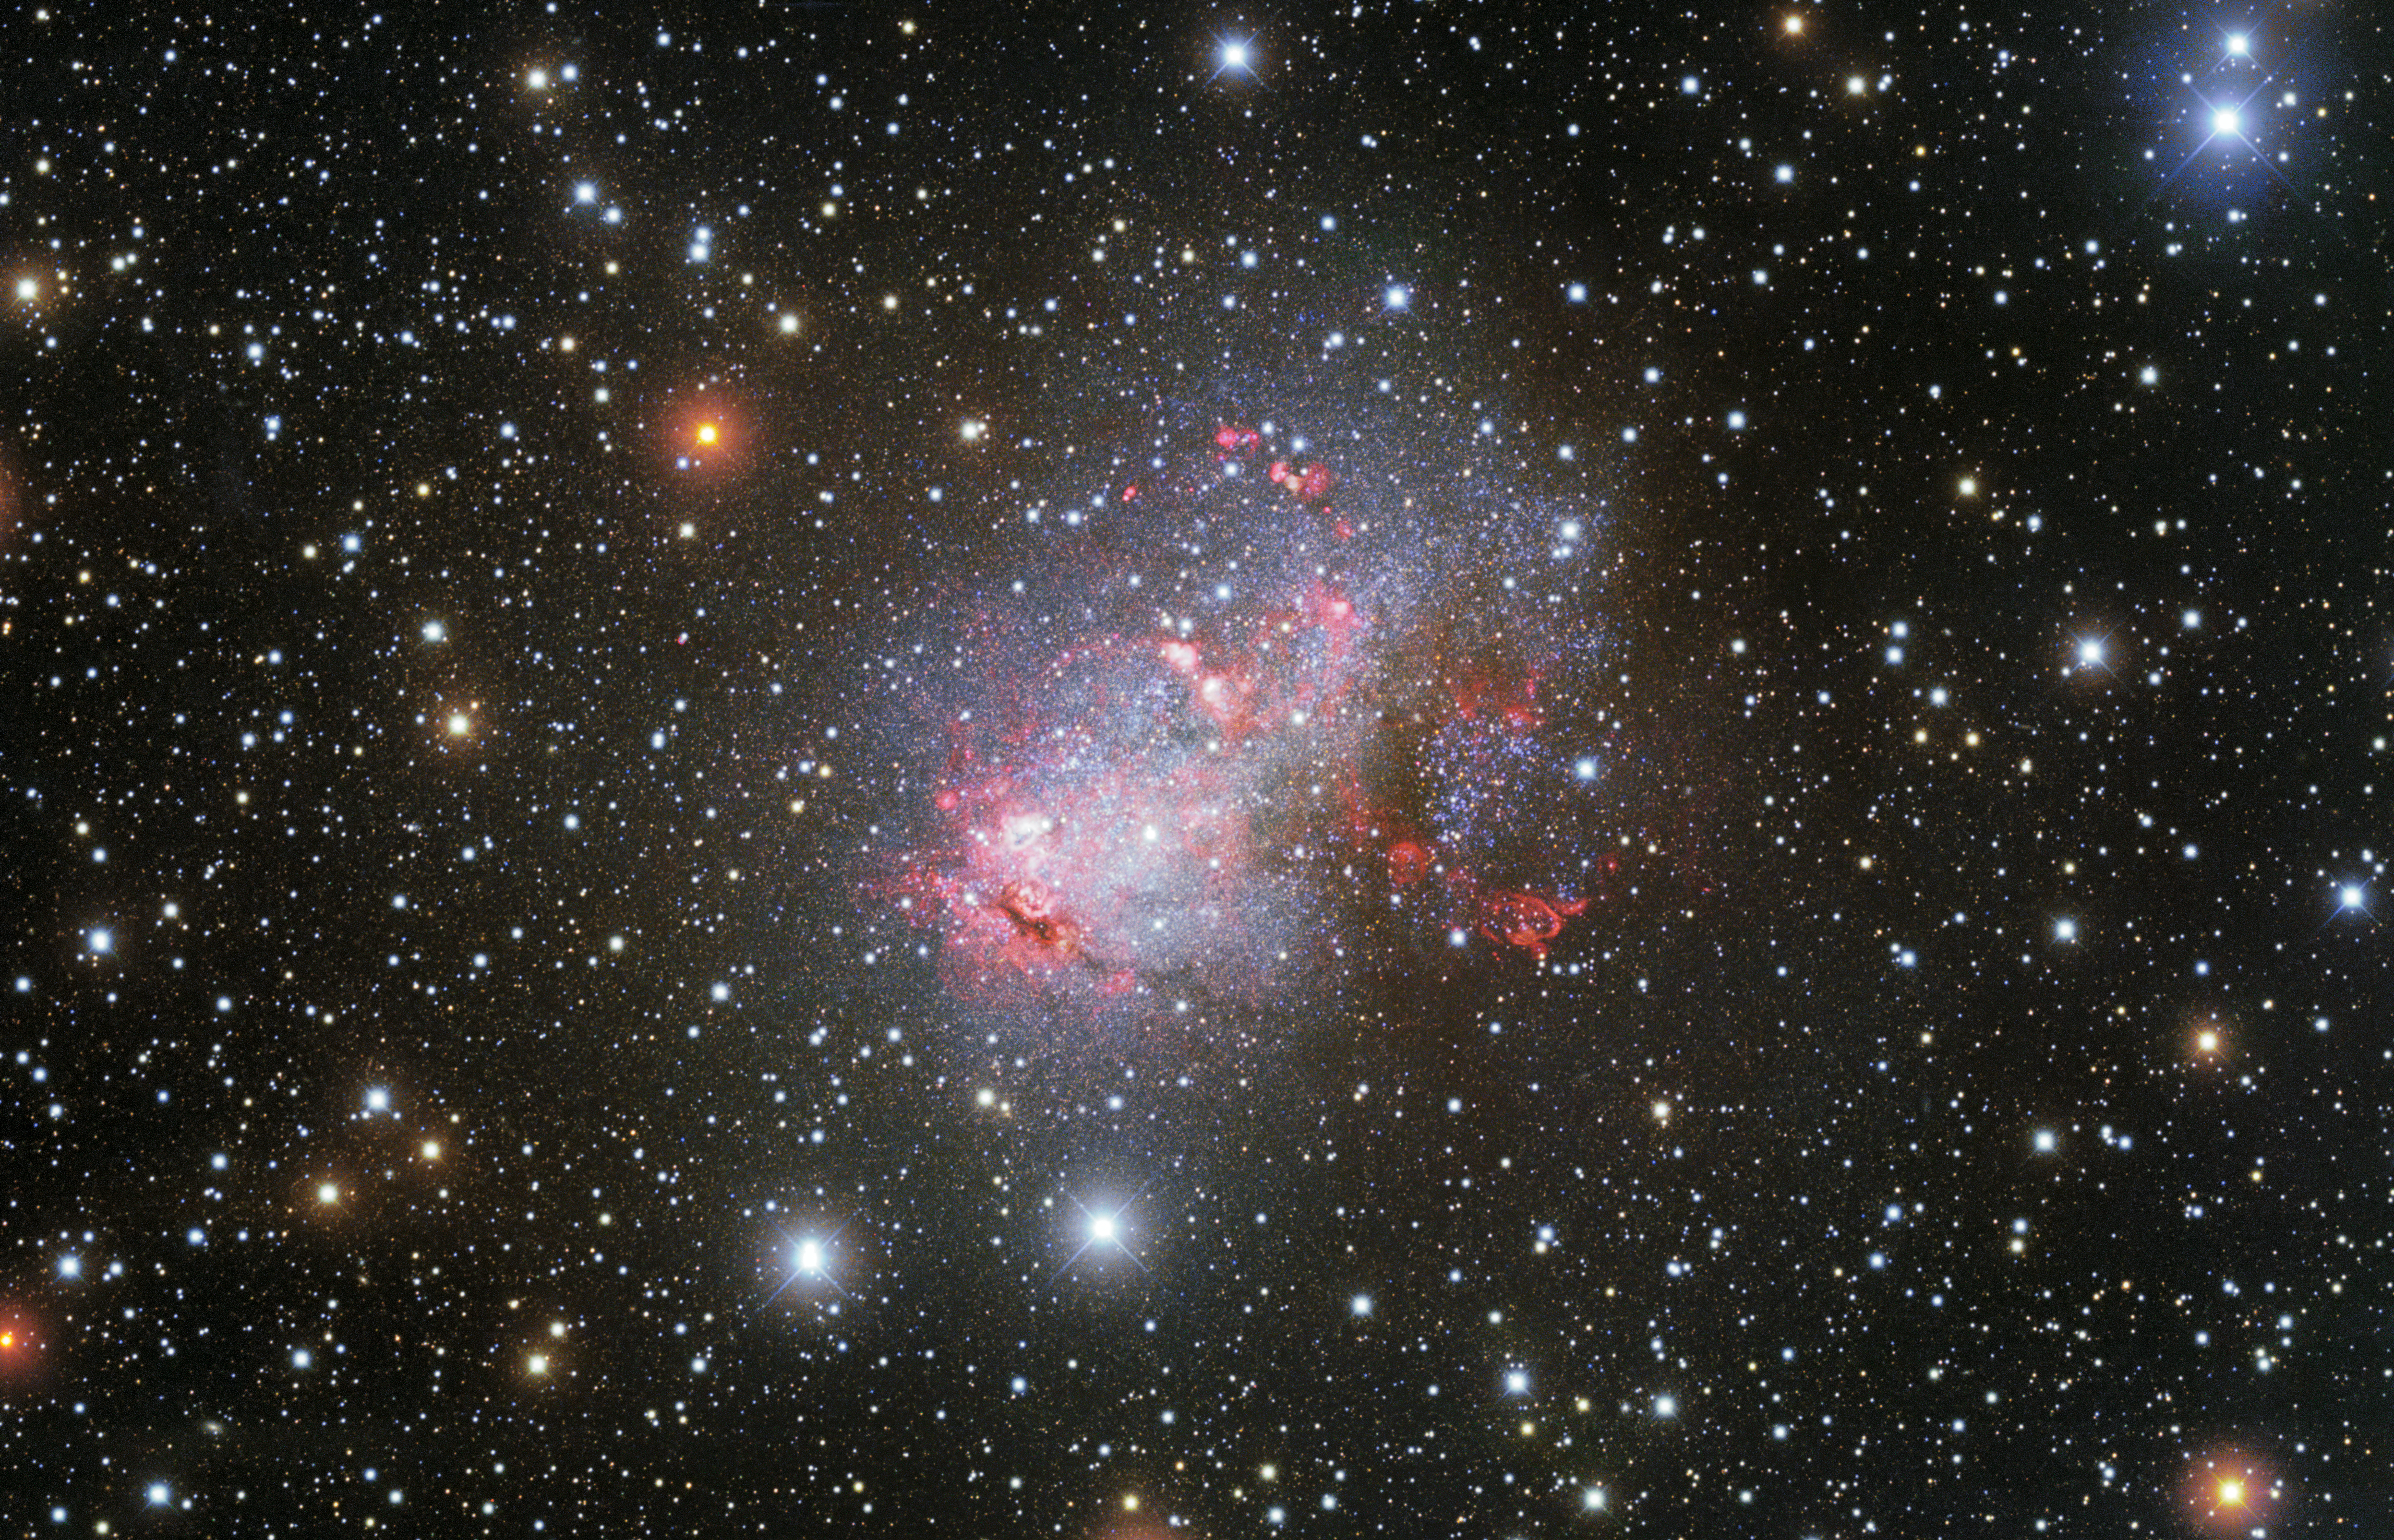

Portrait of a Starburst Galaxy

KPNO captures irregular starburst galaxy IC 10 in glorious detail

This striking image from NOIRLab’s Kitt Peak National Observatory (KPNO) presents a portrait of the irregular galaxy IC 10, a disorderly starburst galaxy close to the Milky Way. As well as a population of bright young stars, this irregular galaxy harbors exotic Wolf-Rayet stars and a black hole. IC 10 lies around 2 million light-years from Earth in the direction of the constellation of Cassiopeia. Though this distance seems huge, it puts IC 10 in the ever-growing Local Group of galaxies.

Credit: KPNO/NOIRLab/NSF/AURAData obtained and processed by: P. Massey (Lowell Obs.), G. Jacoby, K. Olsen, & C. Smith (NOAO/AURA/NSF)Image processing: Travis Rector (University of Alaska Anchorage), Mahdi Zamani & Davide de Martin